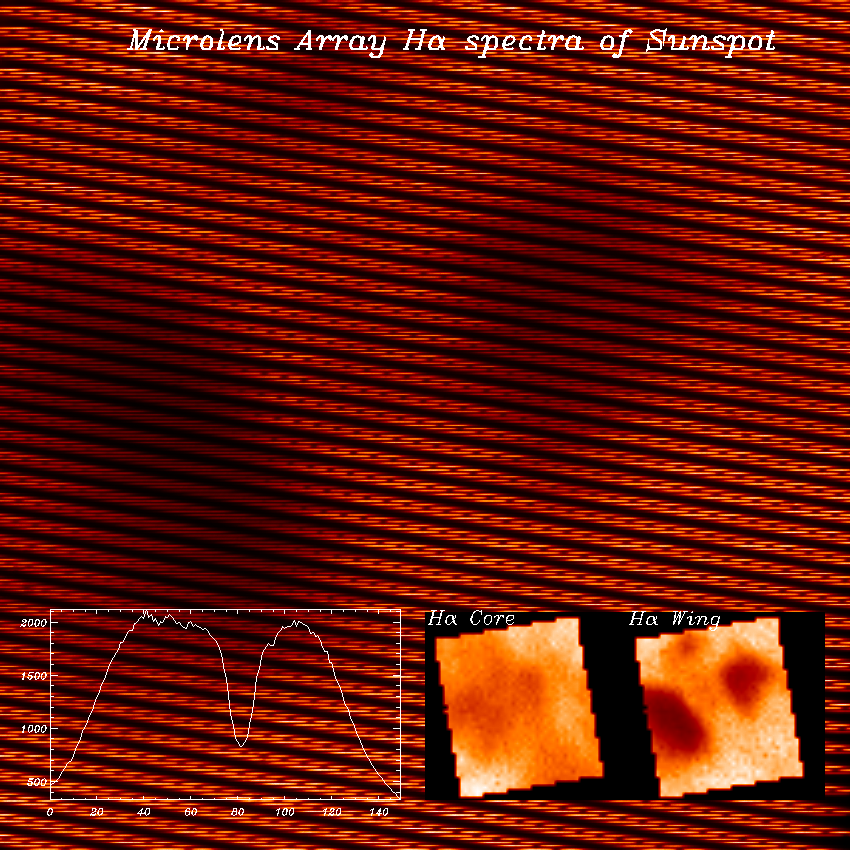

Microlens array H-alpha spectra

Simultaneous spatial spectra of extended solar structures can be obtained using a microlens array developed for the Sacramento Peak Observatory's Richard B. Dunn Solar Telescope. This science is discussed in an NOAO Newsletter article.

Credit: NSO/AURA/NSF